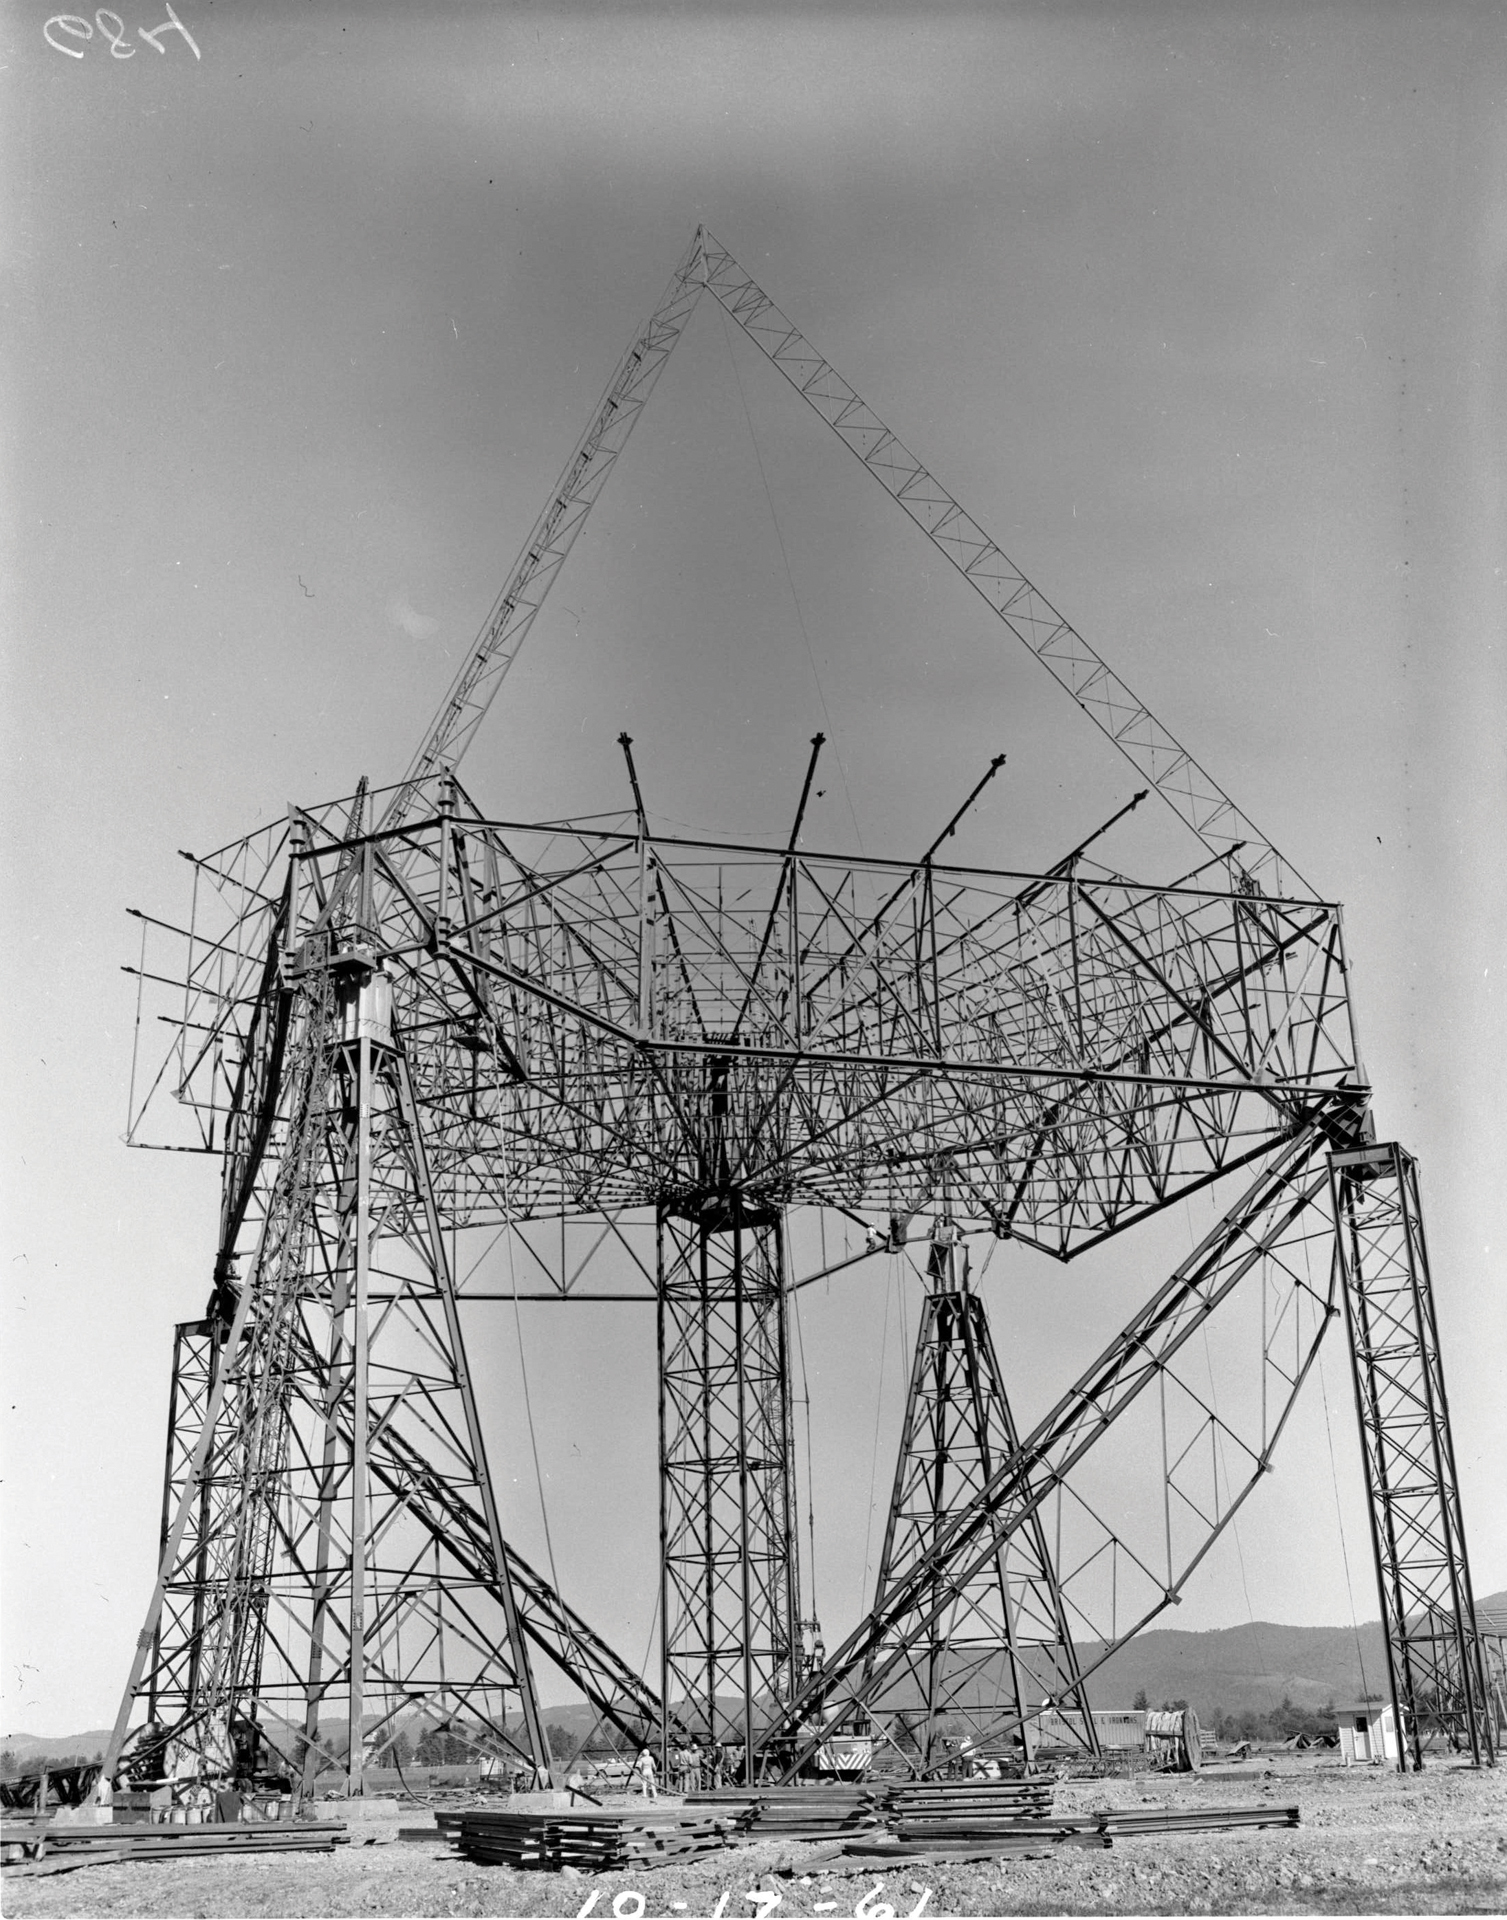

Feet of a Giant

Credit: NRAO/AUI/NSF